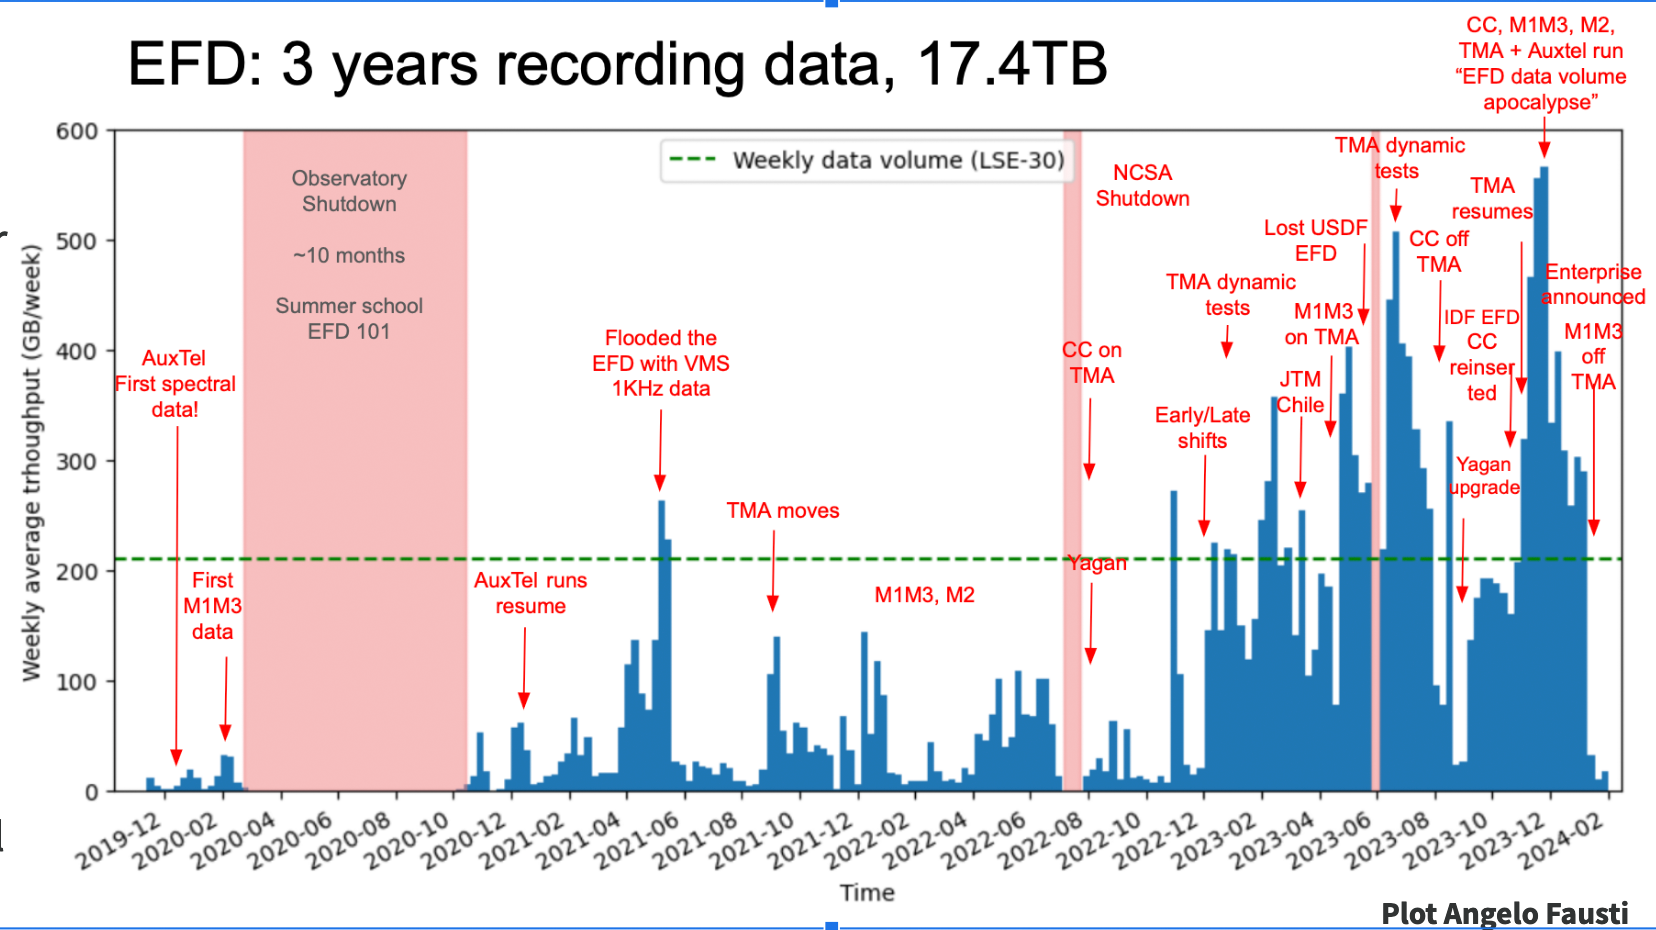

Three Years of EFD Data

A chart showing three years of Engineering Facilities Database data.

Credit: RubinObs/NOIRLab/SLAC/NSF/DOE/AURA